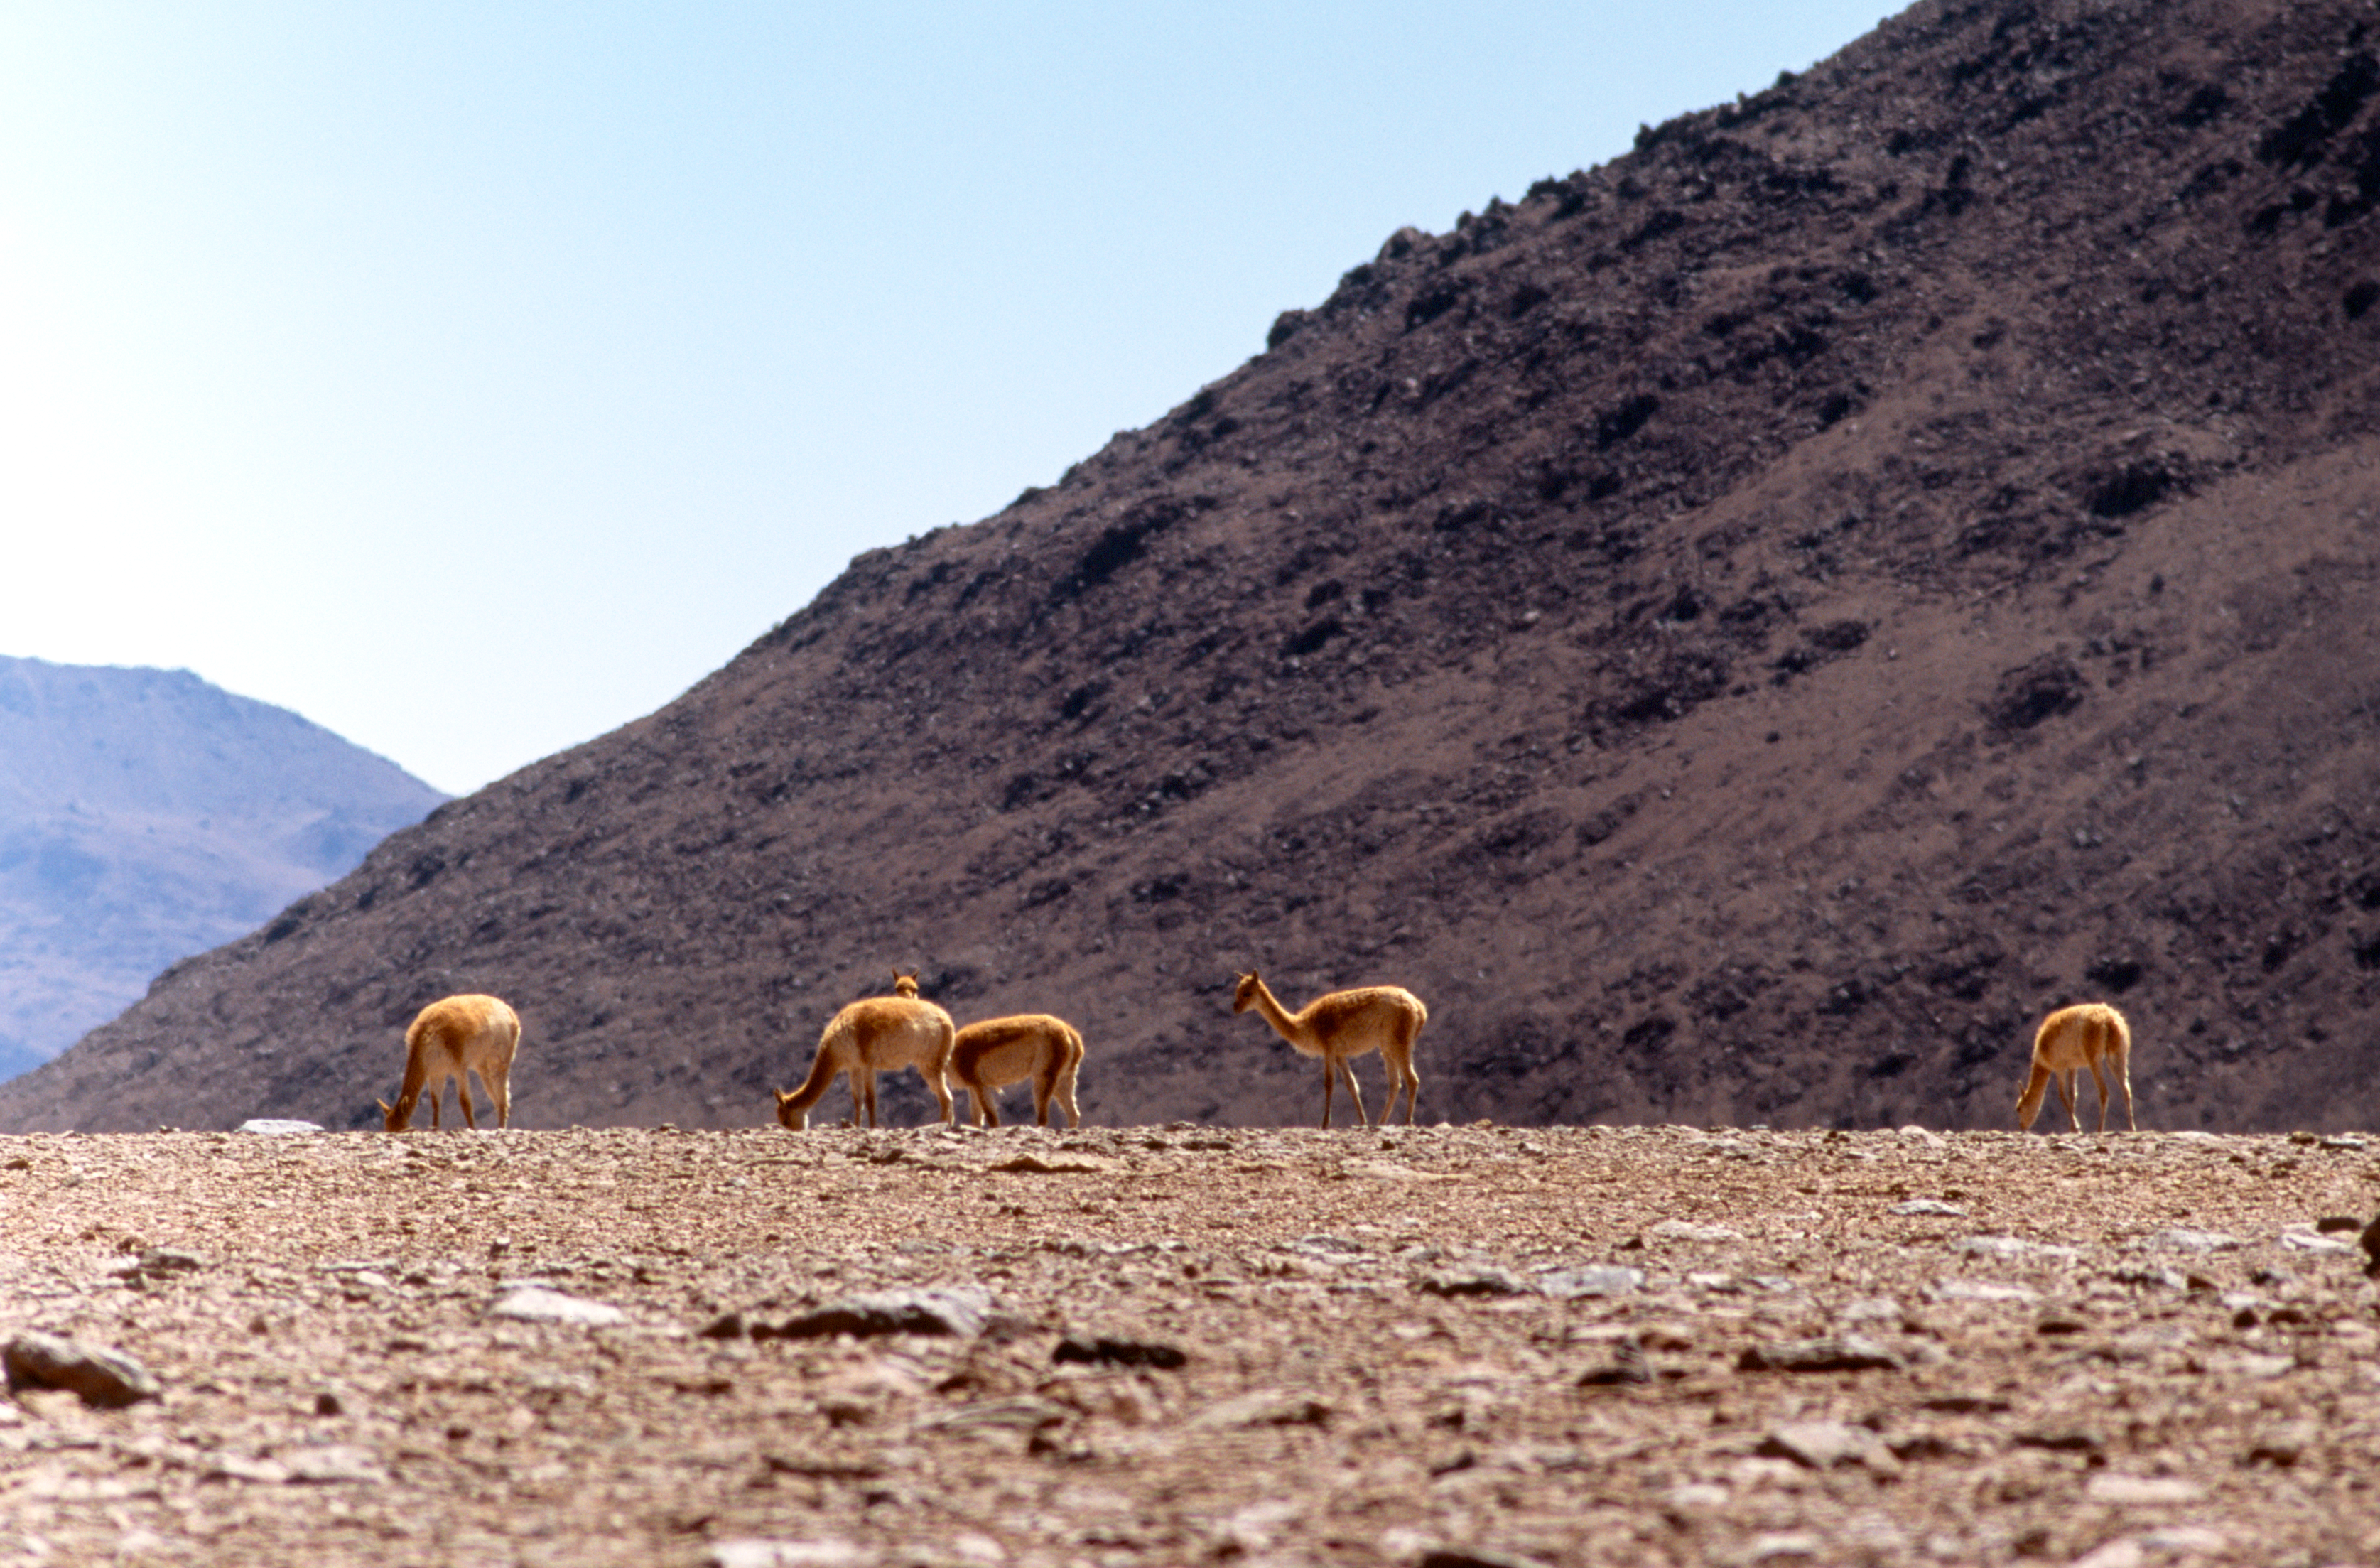

Grazing Vicuñas

Vicunas grazing in the desert, at an altitude of 5,000 metres. The image was obtained in December 2004.

Credit: ESO